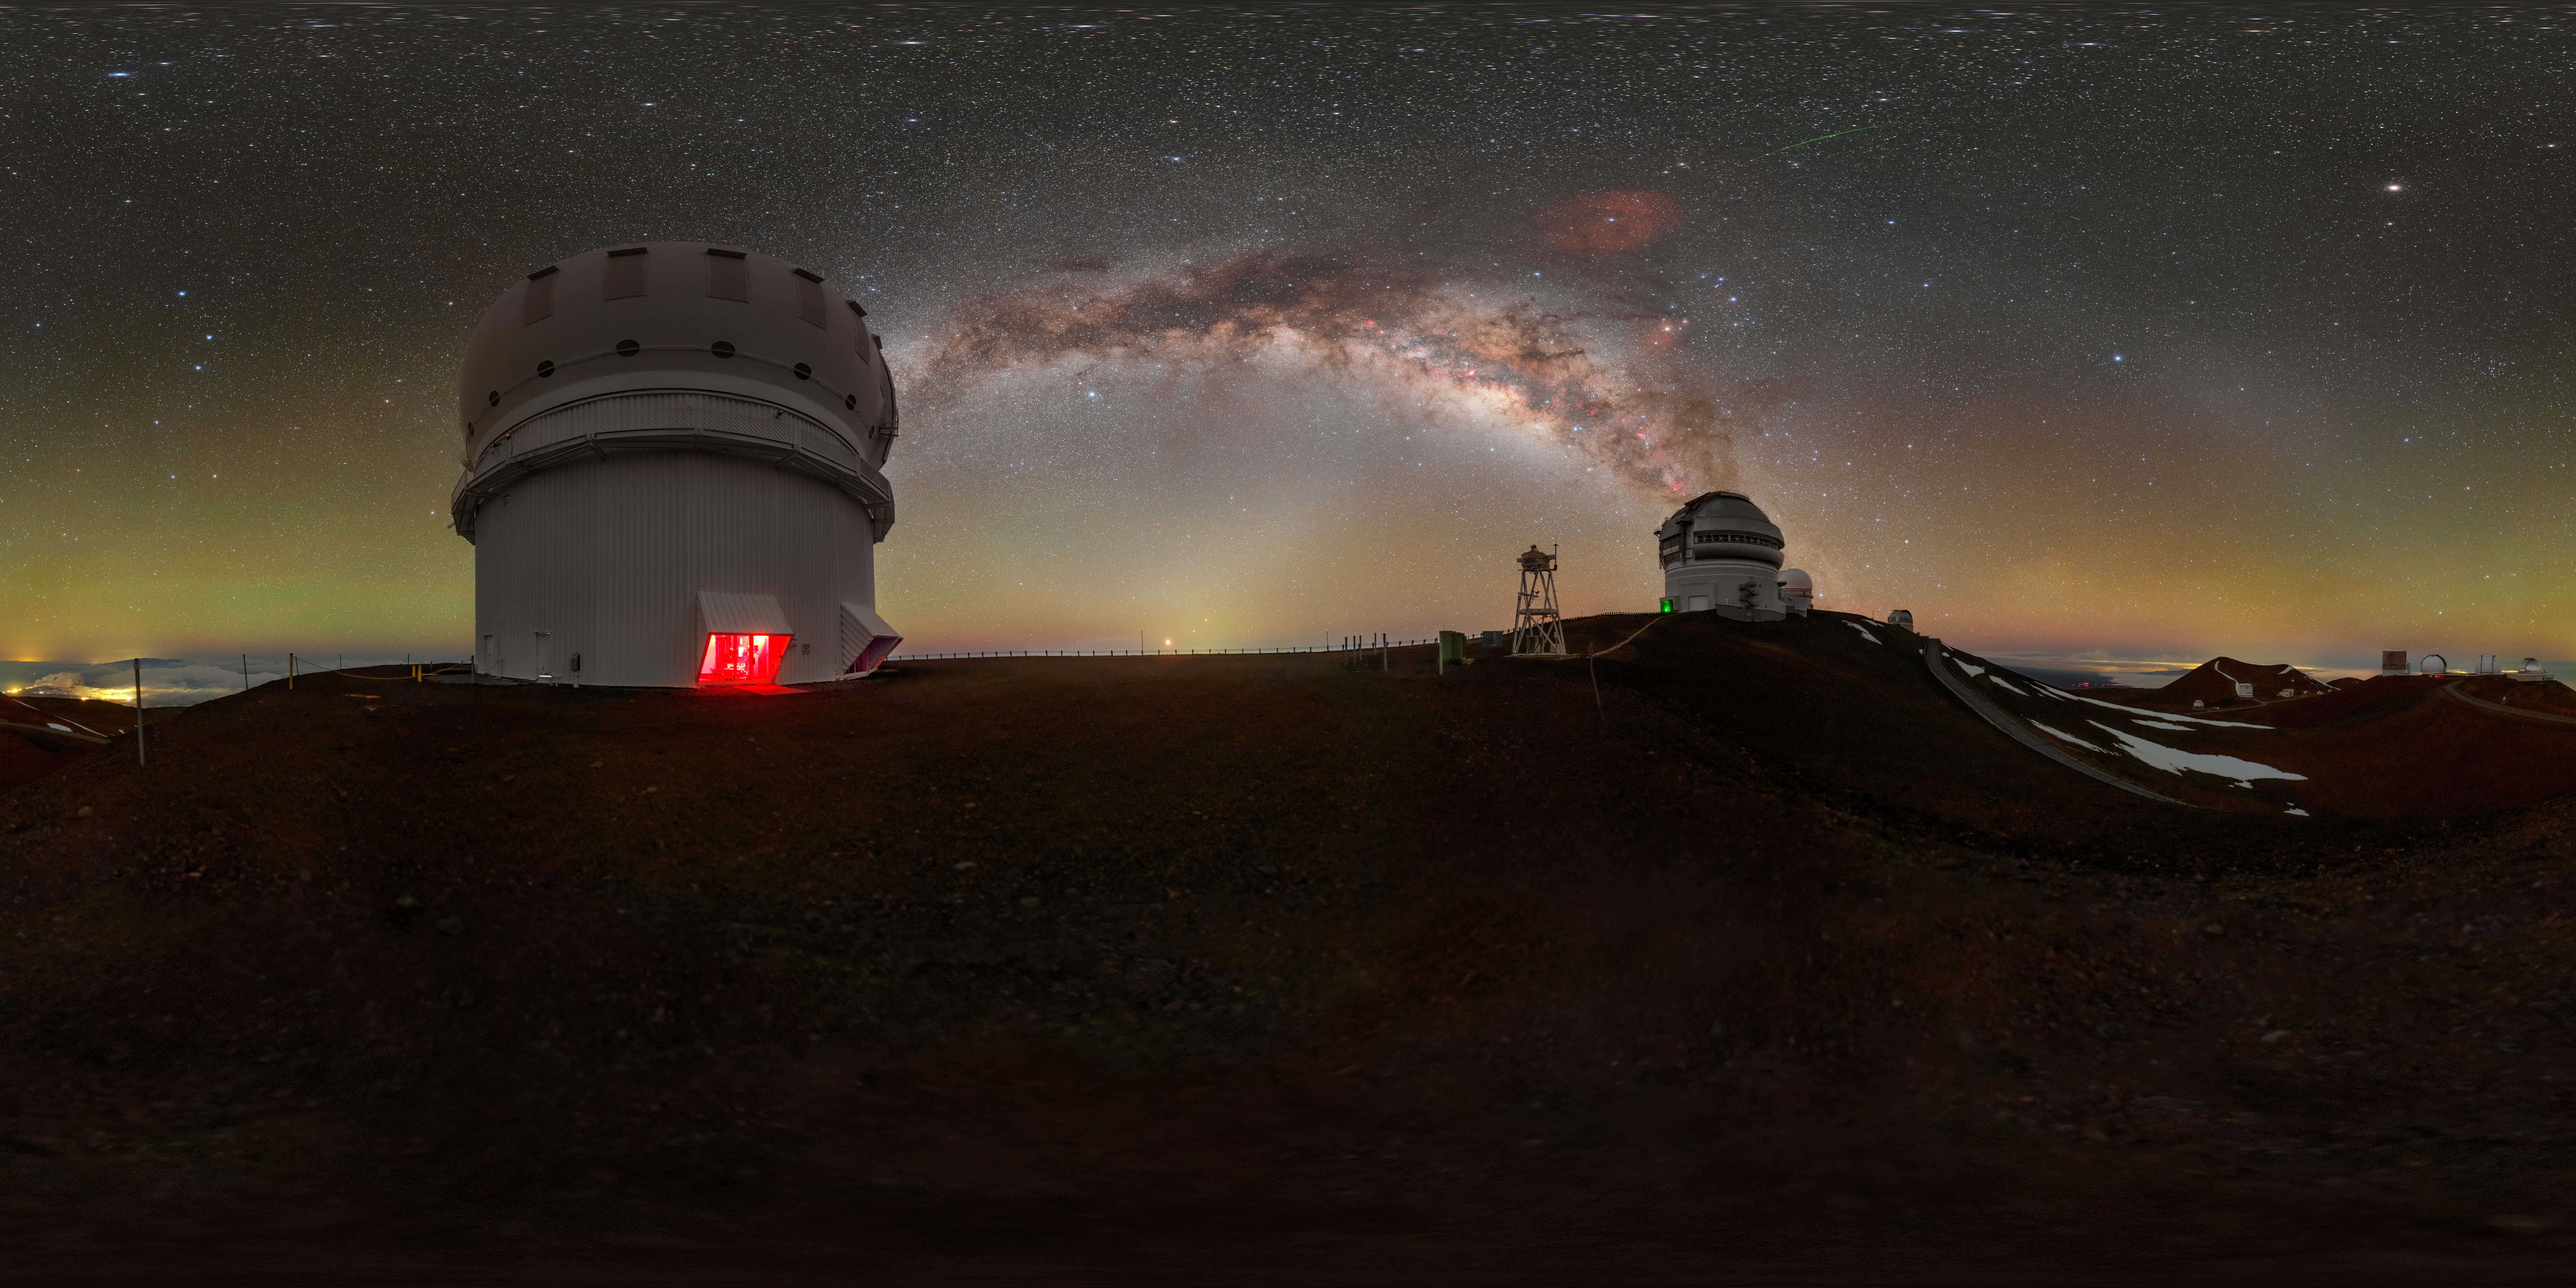

Gemini North Under a Blanket of Airglow 360 Panorama

The Milky Way shares the stage with a luminous bubble of green and orange airglow in this panoramic image of Gemini North, one half of the International Gemini Observatory, supported in part by the U.S. National Science Foundation (NSF) and operated by NSF NOIRLab. Gemini North (right) is accompanied here by the Canada-France-Hawai‘i Telescope (CFHT) (left). In this image, you could remove all of the stars, the brilliant stripe of the Milky Way, and the nearby city lights of Hilo, Hawai‘i (far left), and you would still be left with a picture that isn’t completely dark. This is thanks to the persistent light of airglow. Intersecting the Milky Way is another lucent phenomenon known as zodiacal light with the gegenschein to the right.

This photo was taken as part of the NOIRLab 2022 Photo Expedition to all the NOIRLab sites. Petr Horálek, the photographer, is a NOIRLab Audiovisual Ambassador. Another version of this photo was featured as an Image of the Week. You can also find it as a fulldome photo.

Credit: International Gemini Observatory/NOIRLab/NSF/AURA/P. Horálek (Institute of Physics in Opava)